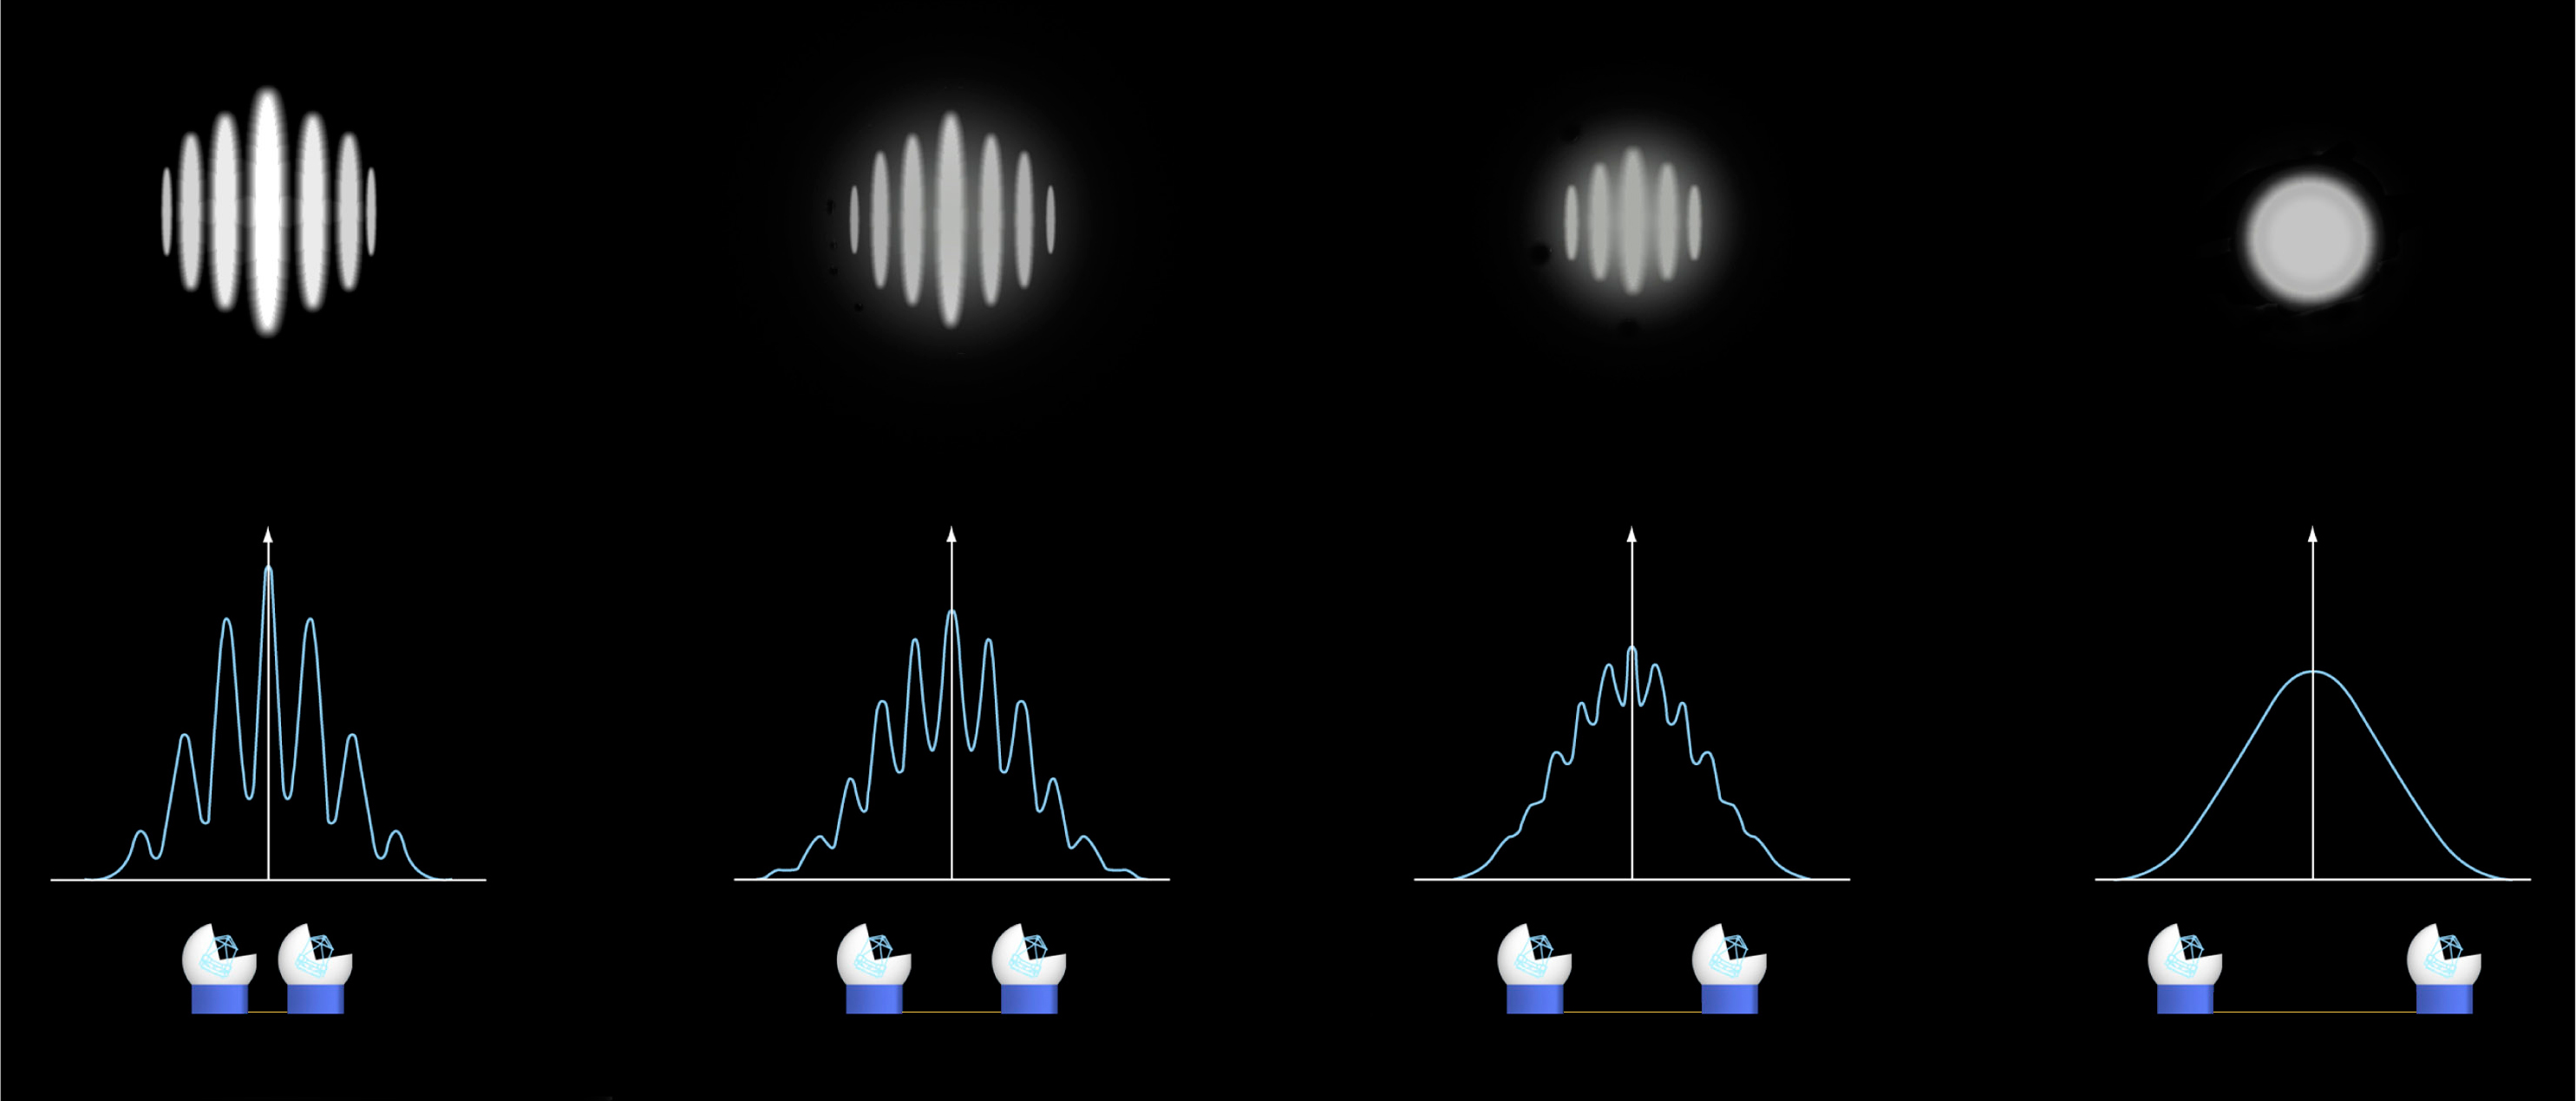

Interferometric observations: change of fringes with increasing baseline

Interferometric observations of a single star are shown, as the distance between the two telescopes is gradually increased. The observed pattern at the focal plane clearly changes, and the "fringes" disappear completely. See the text for more details.

Credit: ESO